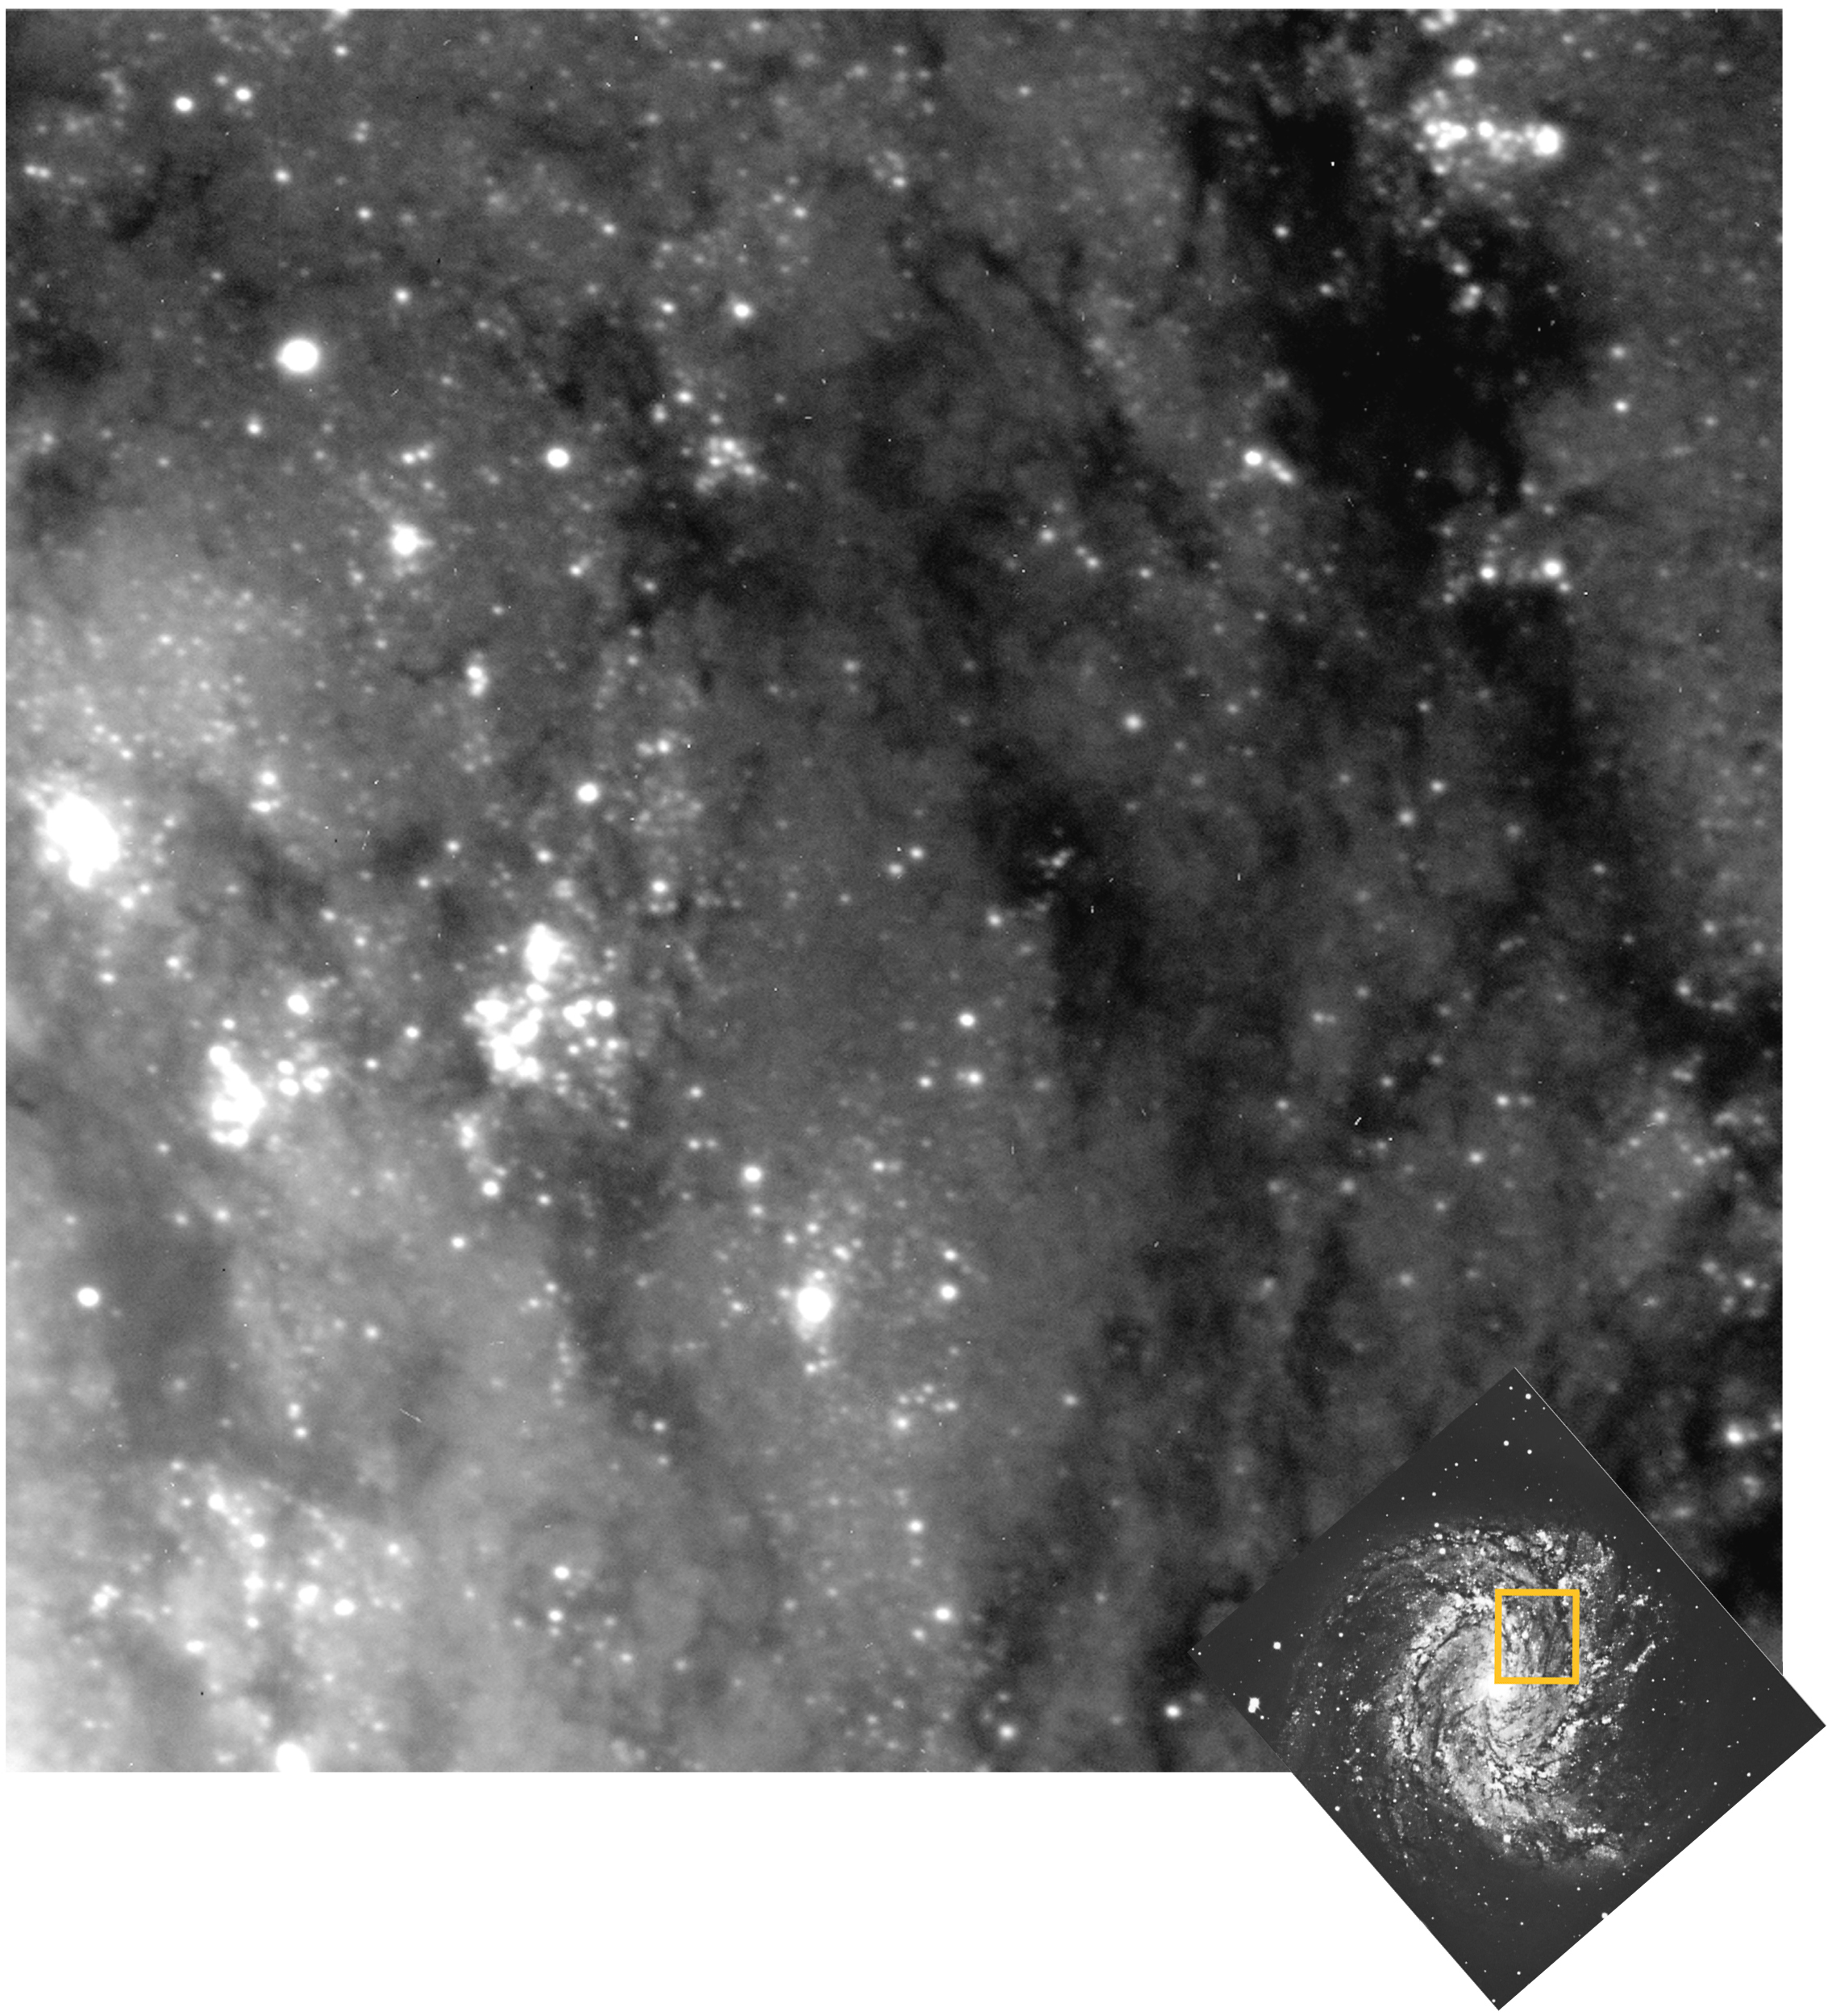

The VLT looks deep into a spiral galaxy

The photo is a combination of two 30 min exposures, obtained in succession with the VLT UT1. For both, the image quality is excellent (round images at 0.38 and 0.40 arcsec, respectively), despite the long exposure time. This once more demonstrates the ability of the telescope to track with very high precision over long time intervals, already at this early stage of commissioning.

This is a combination of two 30-min exposures through a 400 Å-wide optical filtre centered at 5100 Å (green; image quality 0.38 arcsec) and a 400 Å-wide optical filtre centered at 5300 Å (green; image quality 0.40 arcsec) with the VLT Test Camera. Individual frames were flat-fielded and cleaned for cosmics and then combined. The resulting FWHM is 0.39 arcsec. No further image processing was done. The field measures 1.5 x 1.5 arcmin. North is to the upper right; East is to the upper left.

Credit: ESO